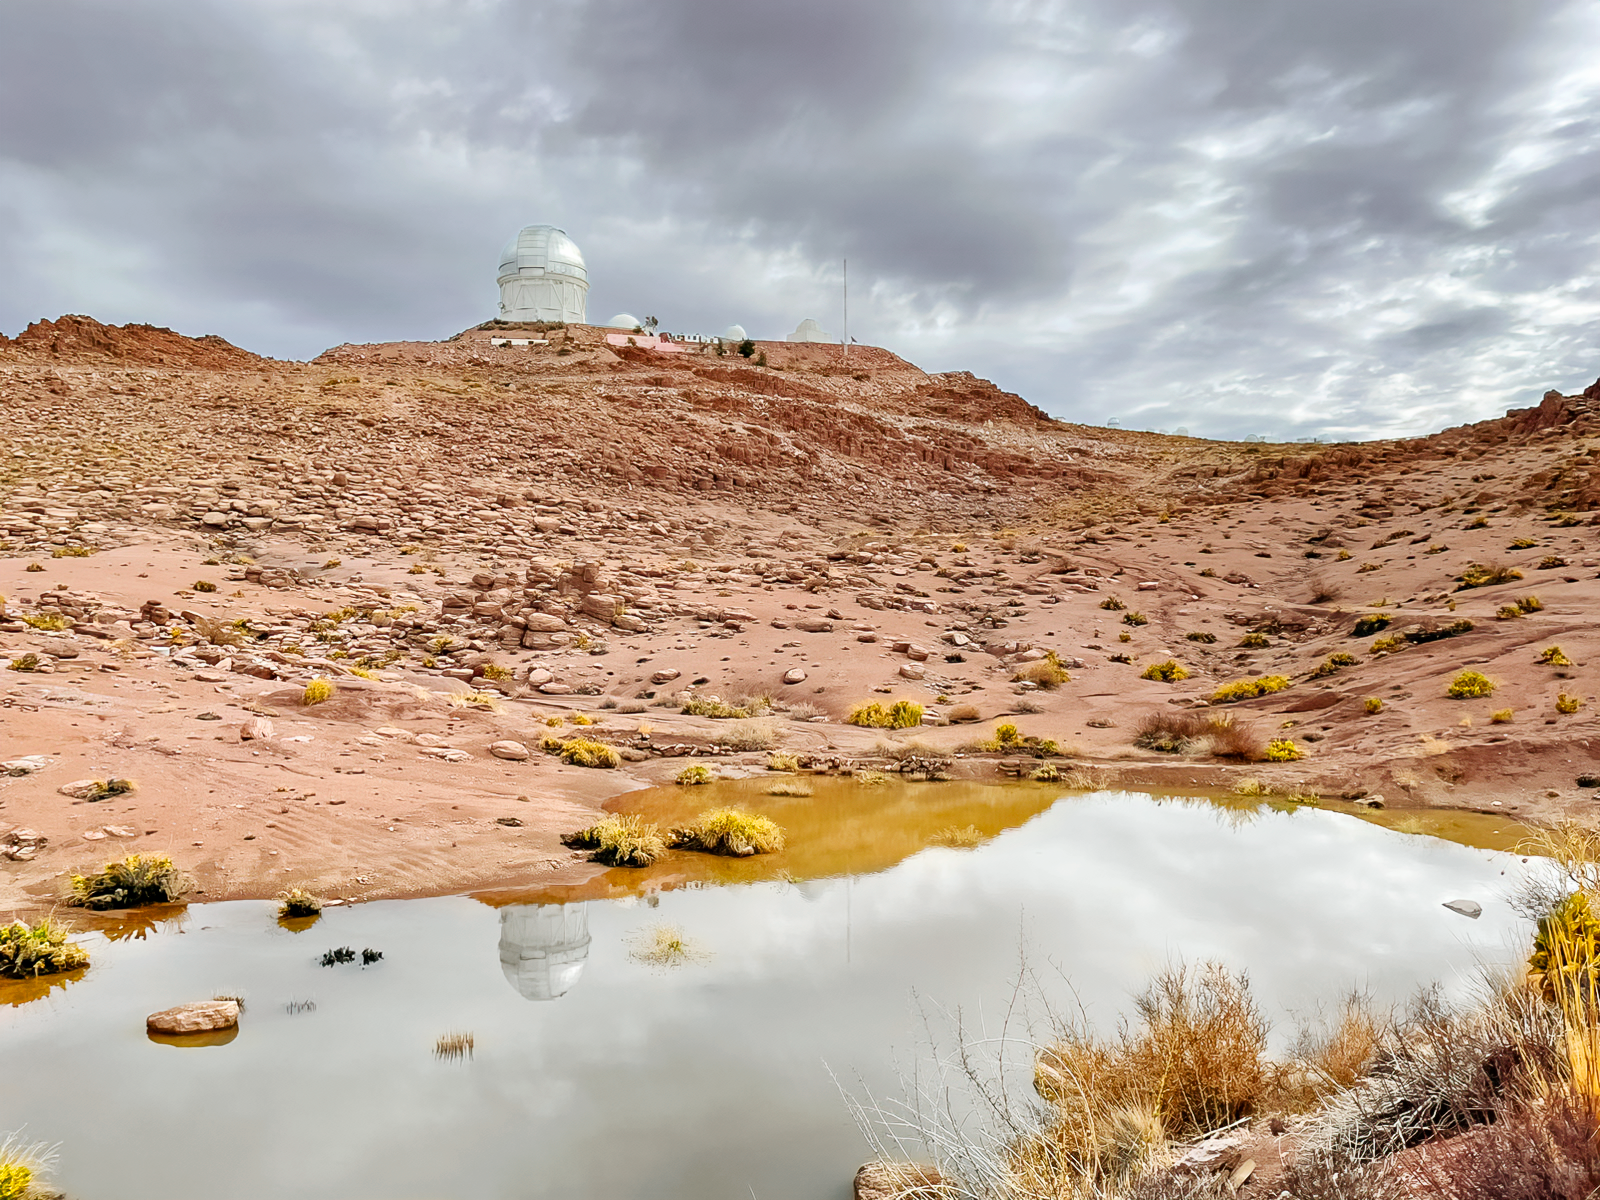

After the rain at Cerro Tololo Inter-American Observatory

A puddle of rainwater with the Víctor M. Blanco 4-meter in the background.

Credit: NOIRLab/NSF/AURA